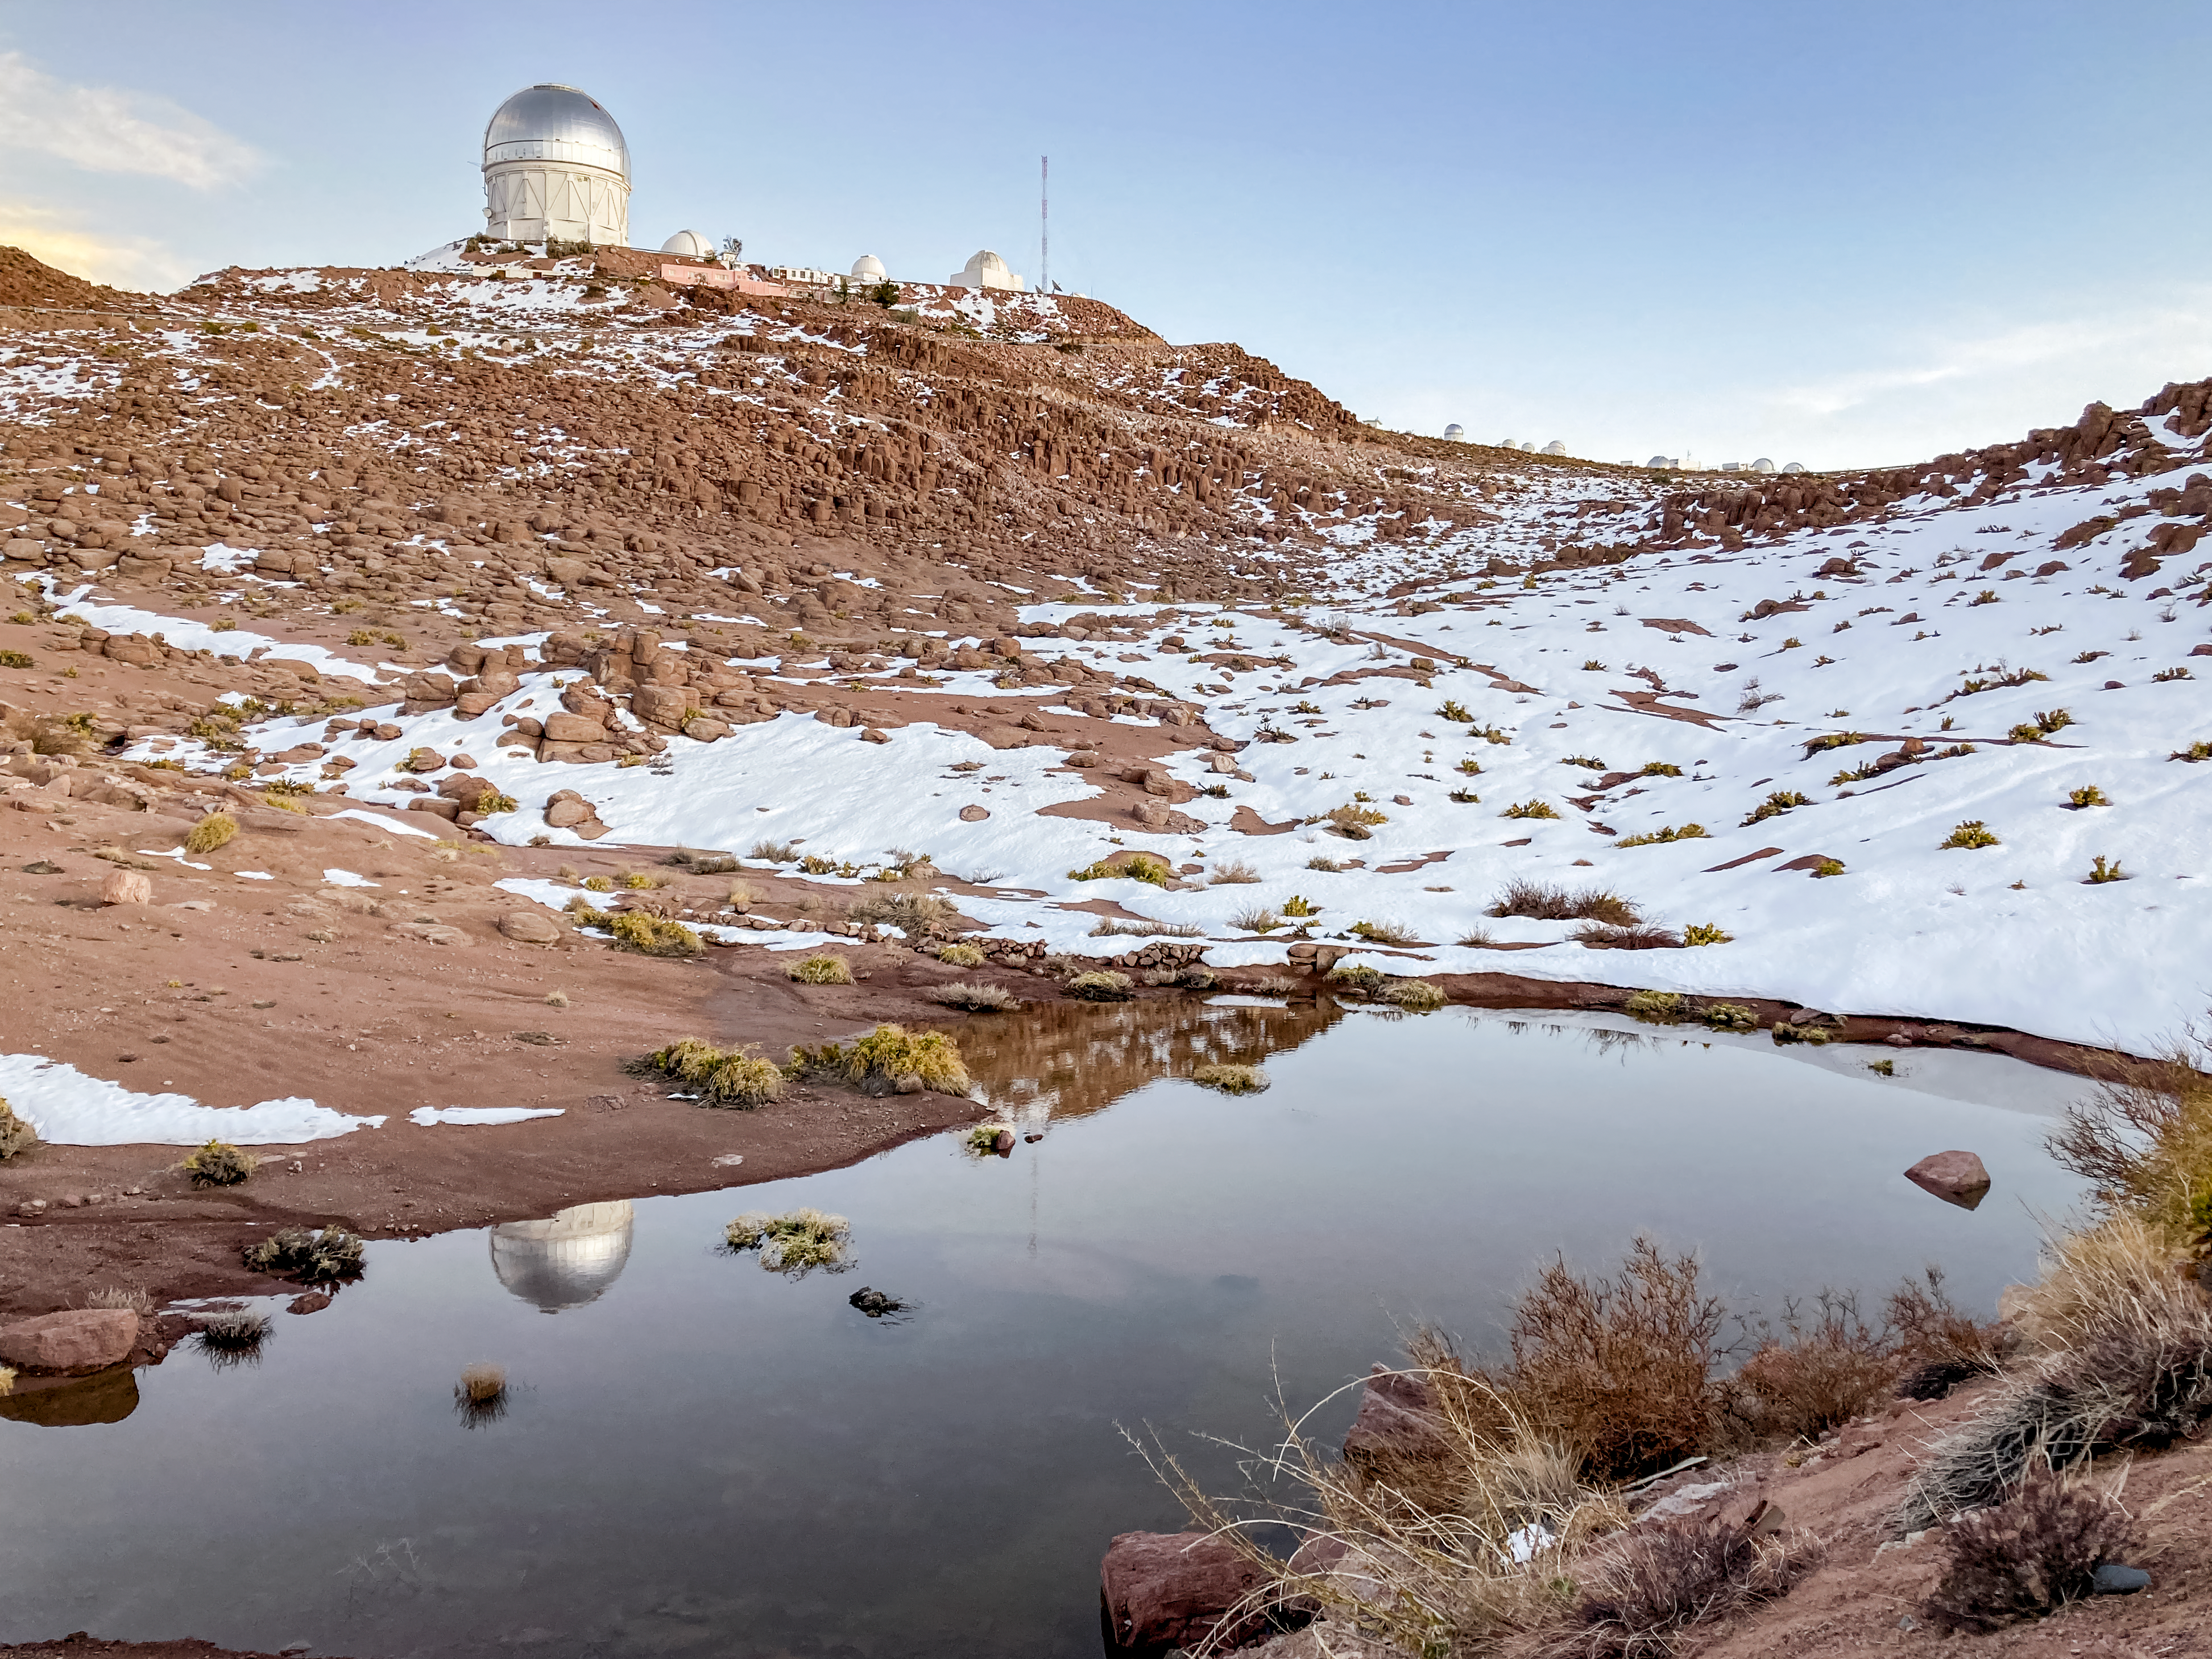

Dewy Morning at Cerro Tololo

A day at Cerro Tololo after all the snow has melted from the recent Chilean winter storm.

Credit: NOIRLab/NSF/AURA